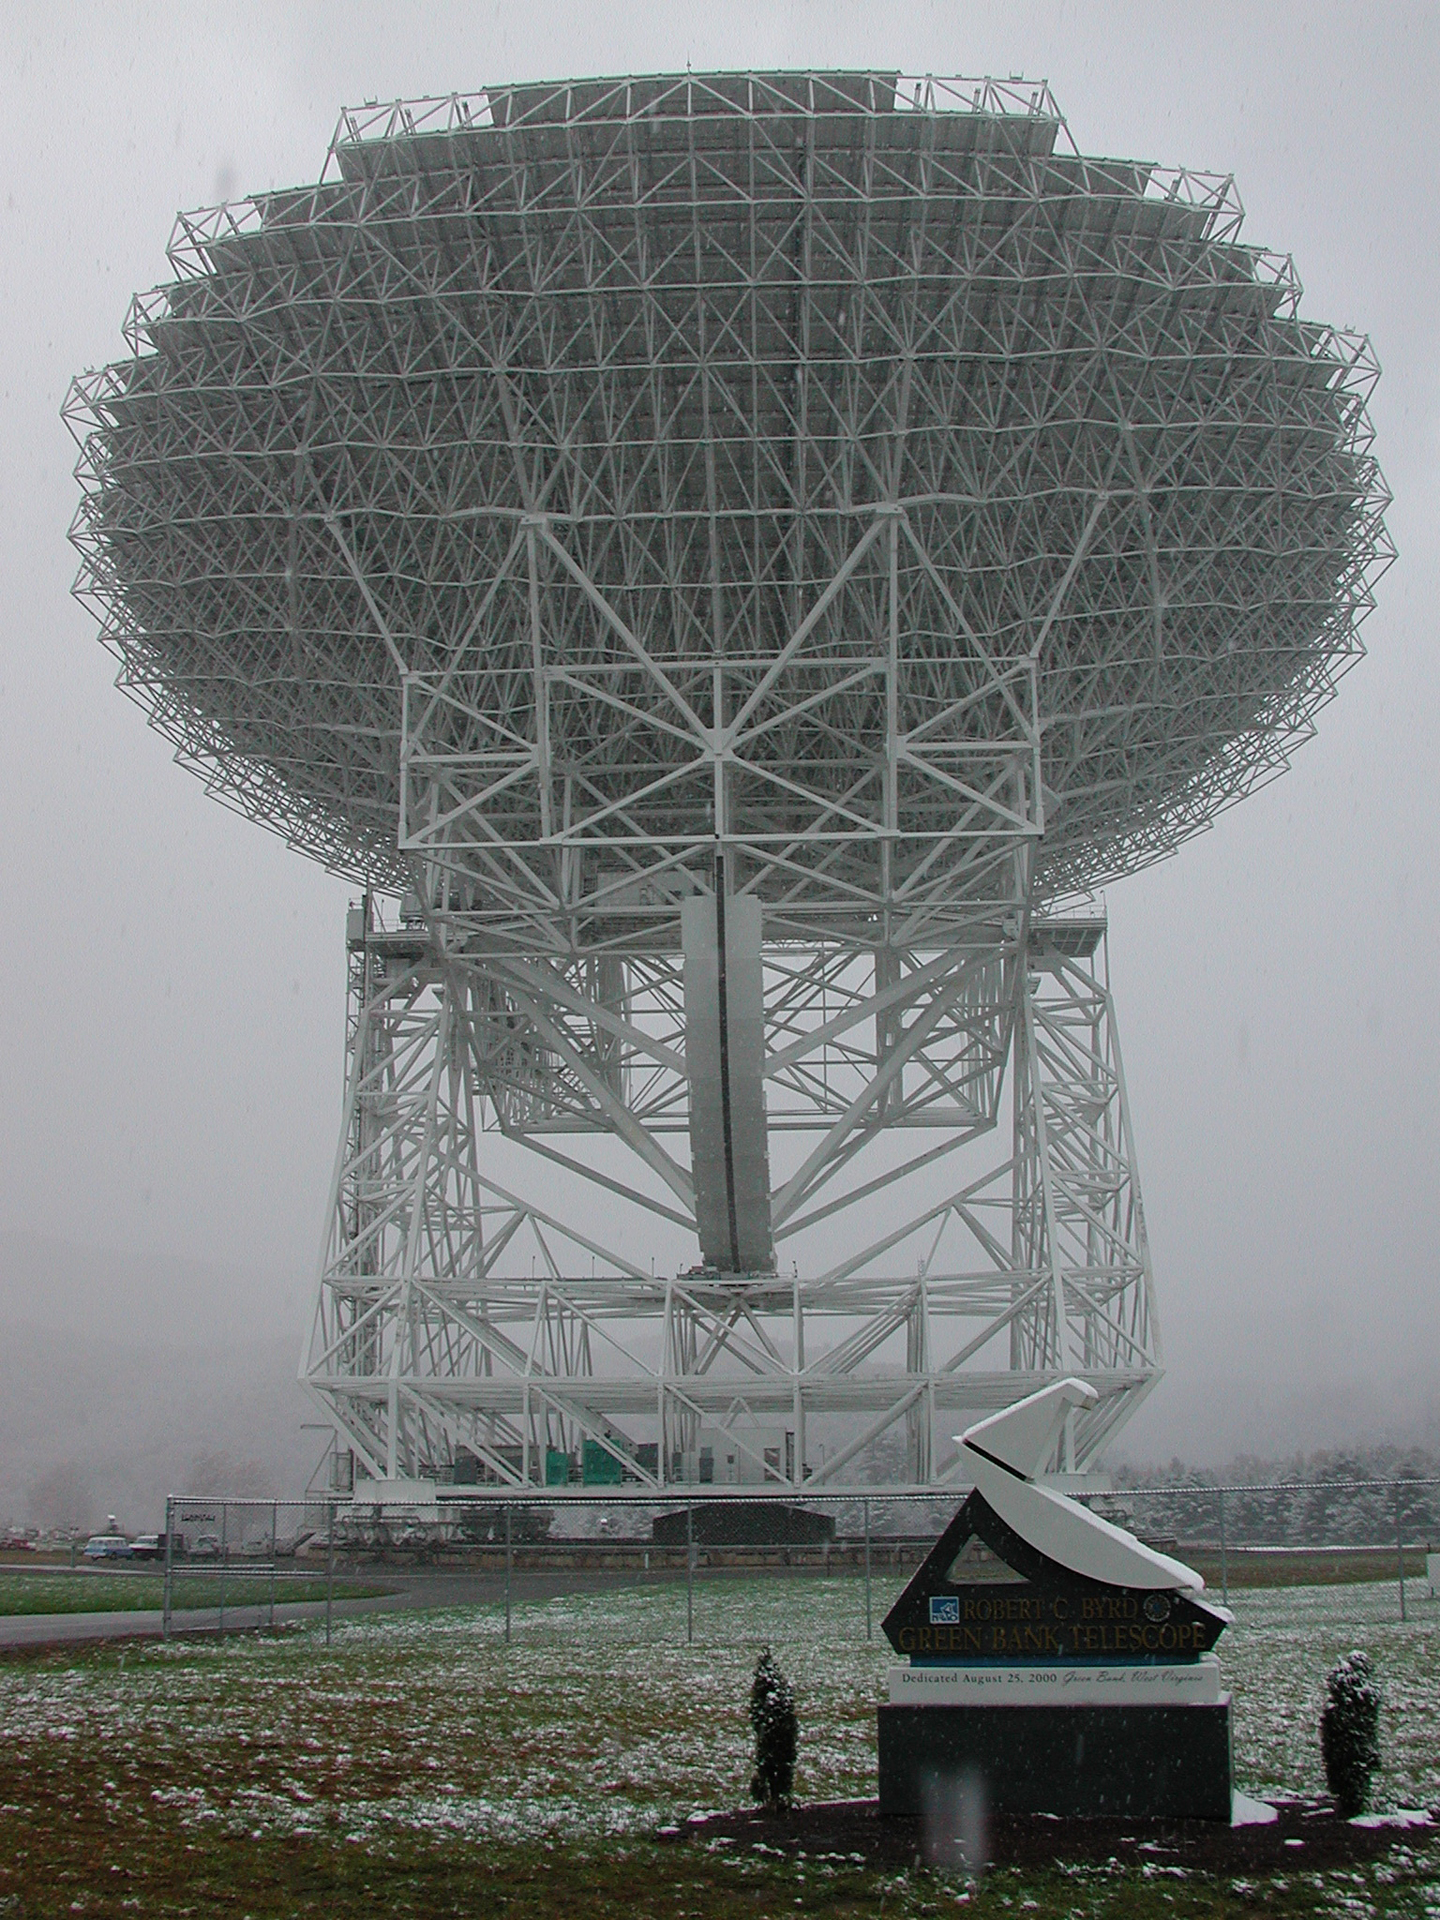

Bottom's Up

The 110-meter dish of the Green Bank Telescope can be aimed all over the sky, thanks to its rotating base and a huge tilting gear. The GBT is the largest, fully-steerable telescope in the world and the largest moving object ever built on land.

Credit: NRAO/AUI/NSF